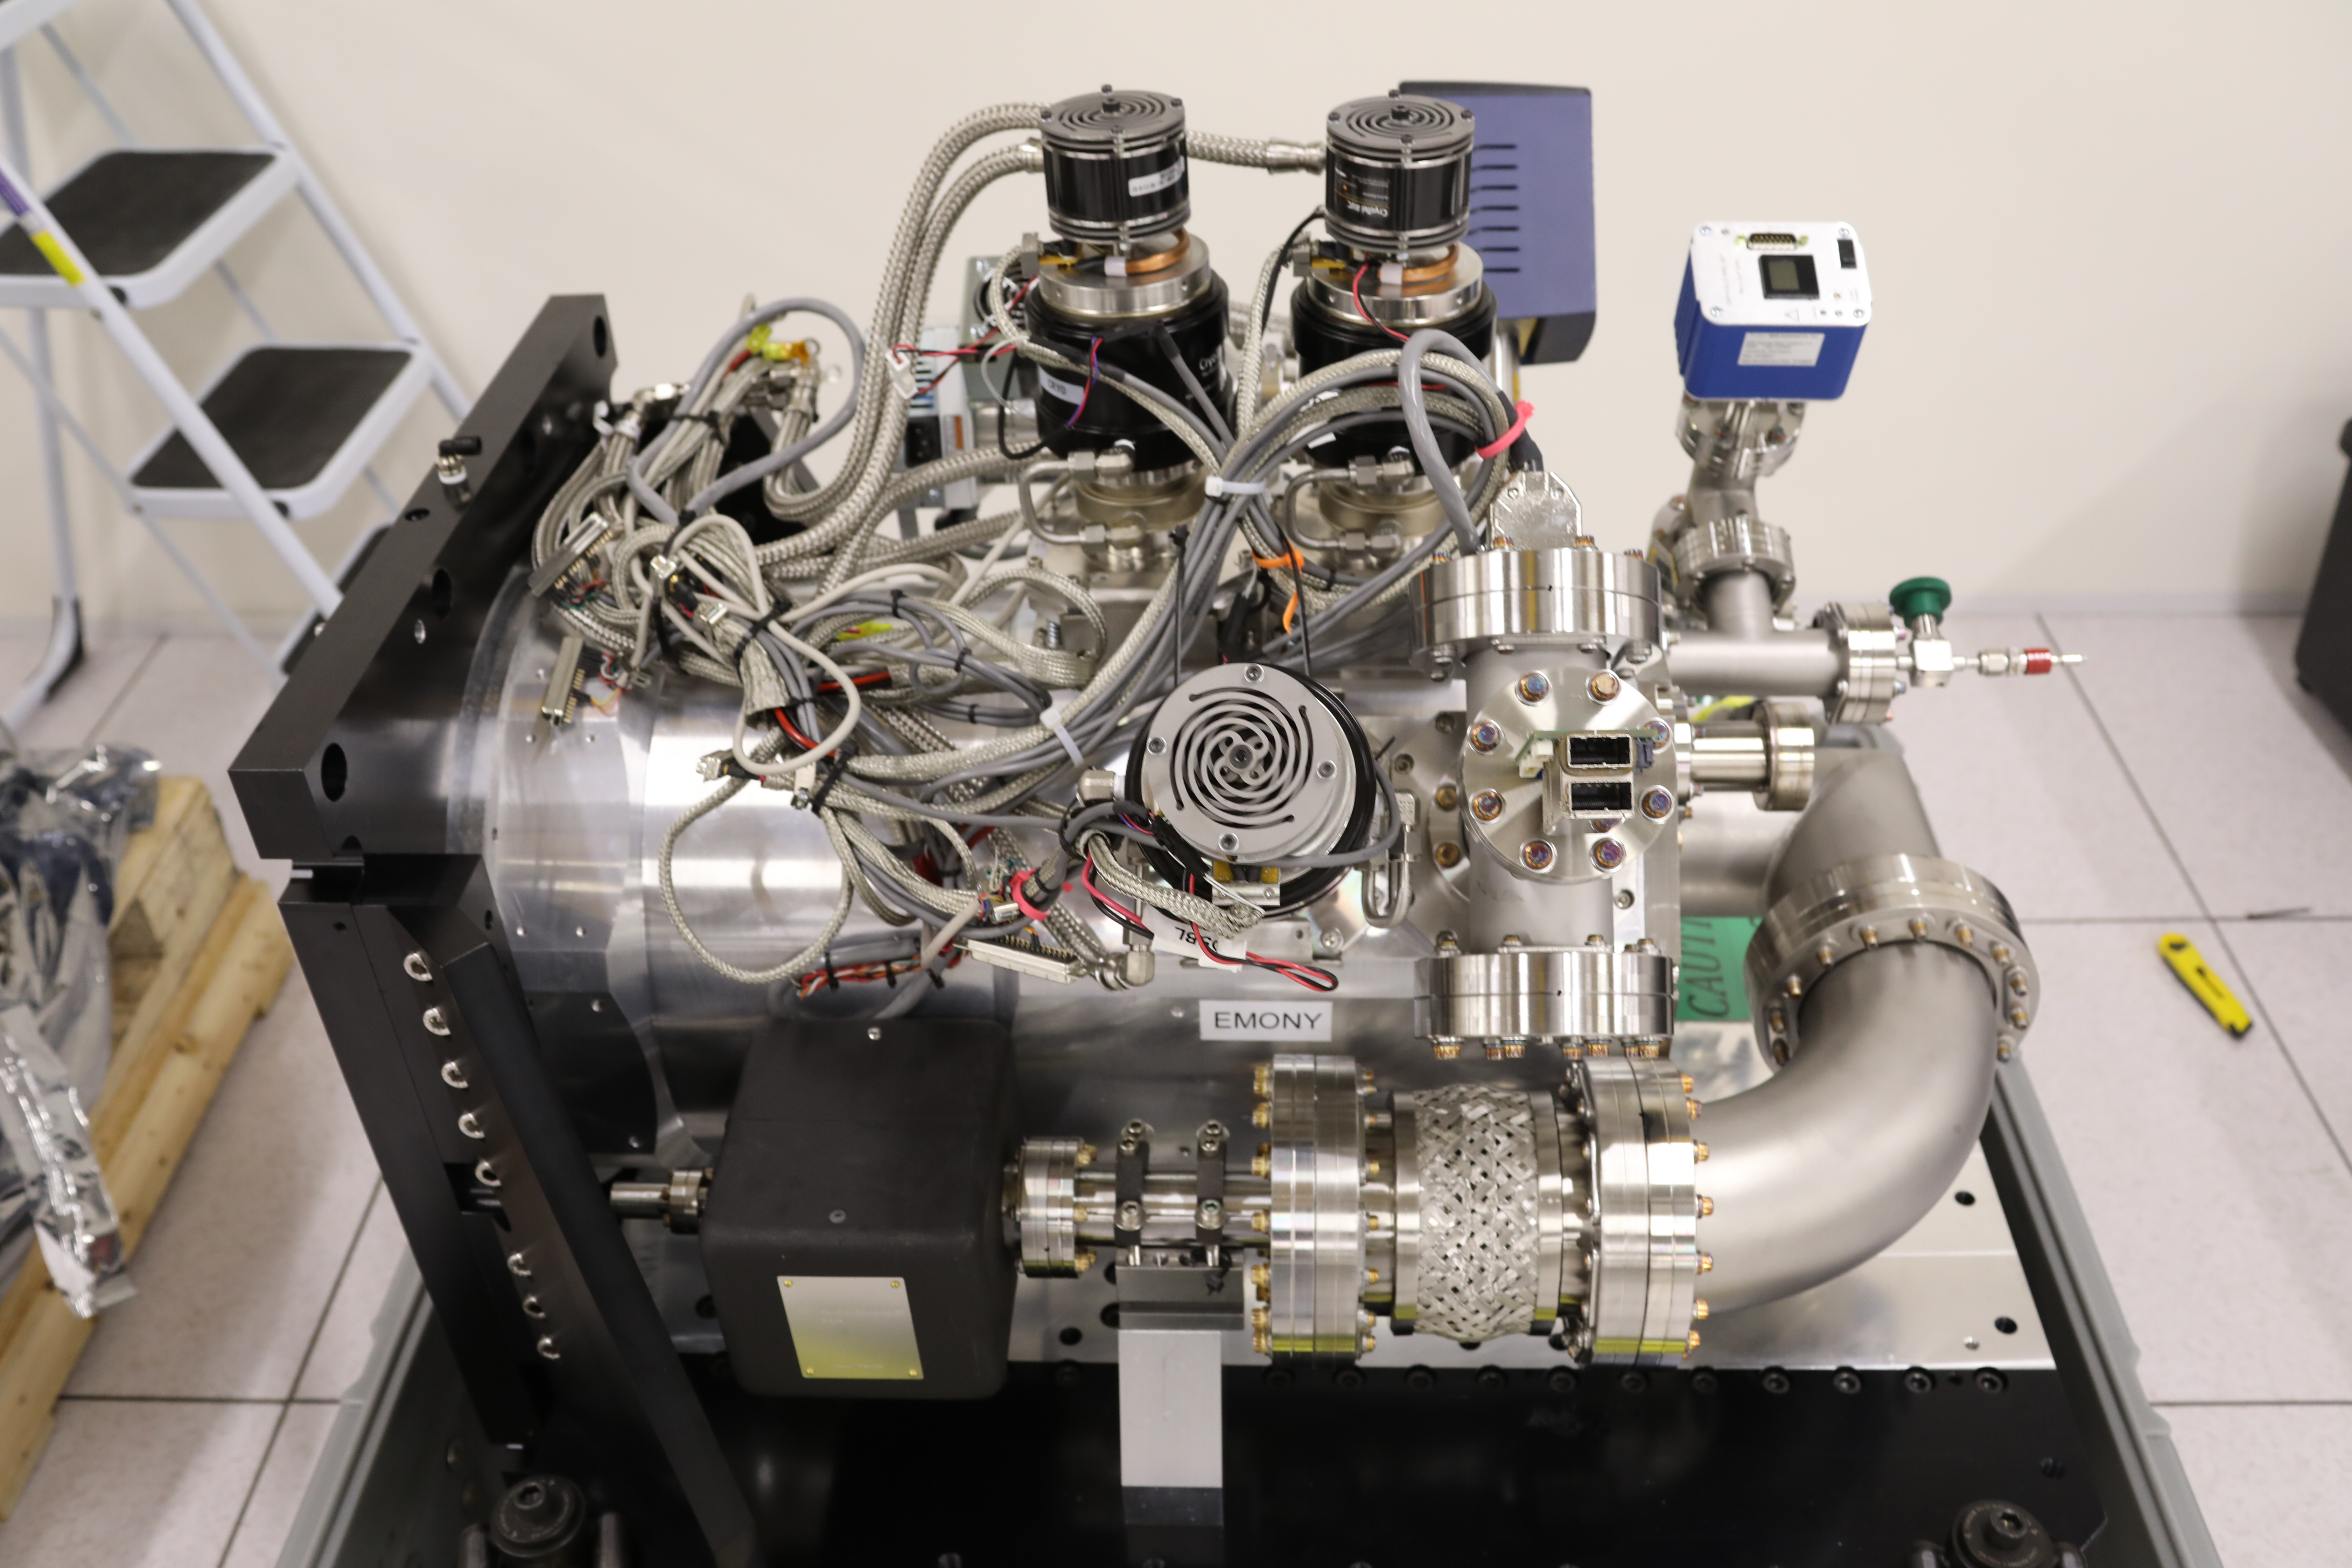

ComCam in La Serena

The Rubin Observatory Commissioning Camera (ComCam) shipped from Tucson, AZ, on March 16th and arrived safely in Chile in early April. Because of the summit construction shutdown (due to safety concerns about COVID-19 pandemic), the ComCam team set up an instrument lab at the AURA Base Facility in La Serena in order to confirm that ComCam had arrived undamaged. There was some extra space in the Base Facility Data Center server room for the temporary lab—this solution ensured plenty of isolated space for working, but also made network connectivity to the ComCam and other observatory servers relatively straightforward

Credit: Rubin Observatory/NSF/AURA